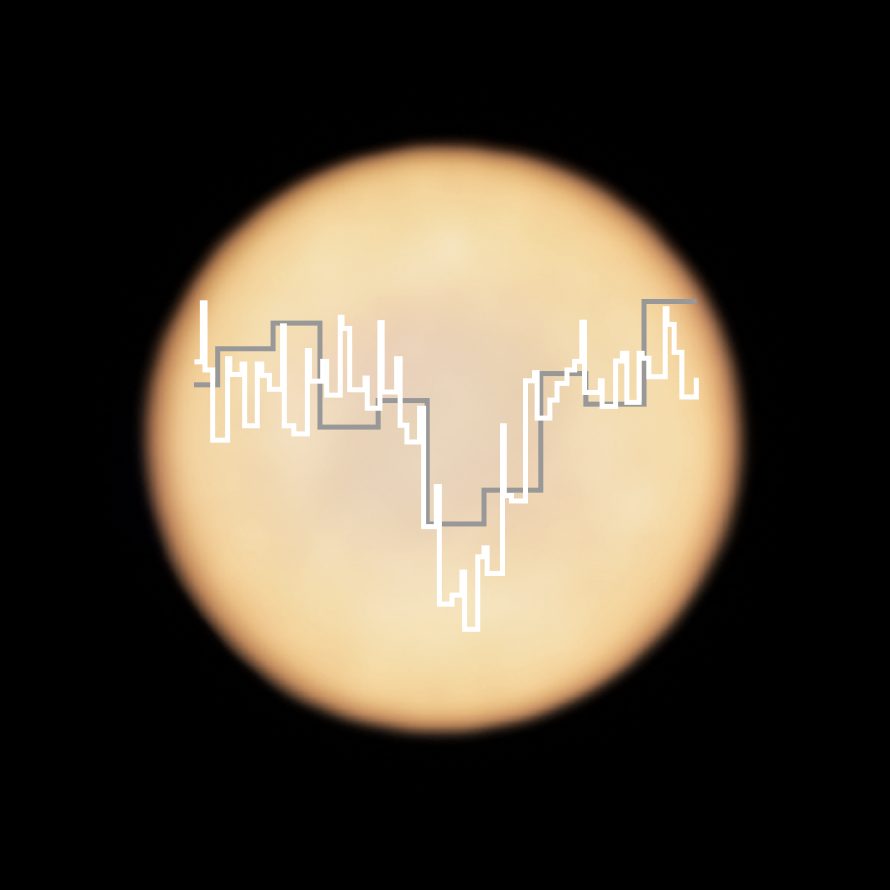

Phosphine signature in Venus’s spectrum

This artistic representation shows a real image of Venus, taken with ALMA, in which ESO is a partner, with two superimposed spectra taken with ALMA (in white) and the James Clerk Maxwell Telescope (JCMT; in grey).

The dip in Venus’s JCMT spectrum provided the first hint of the presence of phosphine on the planet, while the more detailed spectrum from ALMA confirmed that this possible marker of life really is present in the Venusian atmosphere.

As molecules of phosphine float in the high clouds of Venus, they absorb some of the millimetre waves that are produced at lower altitudes. When observing the planet in the millimetre wavelength range, astronomers can pick up this phosphine absorption signature in their data, as a dip in the light from the planet.

Credit: ALMA (ESO/NAOJ/NRAO), Greaves et al. & JCMT (East Asian Observatory)